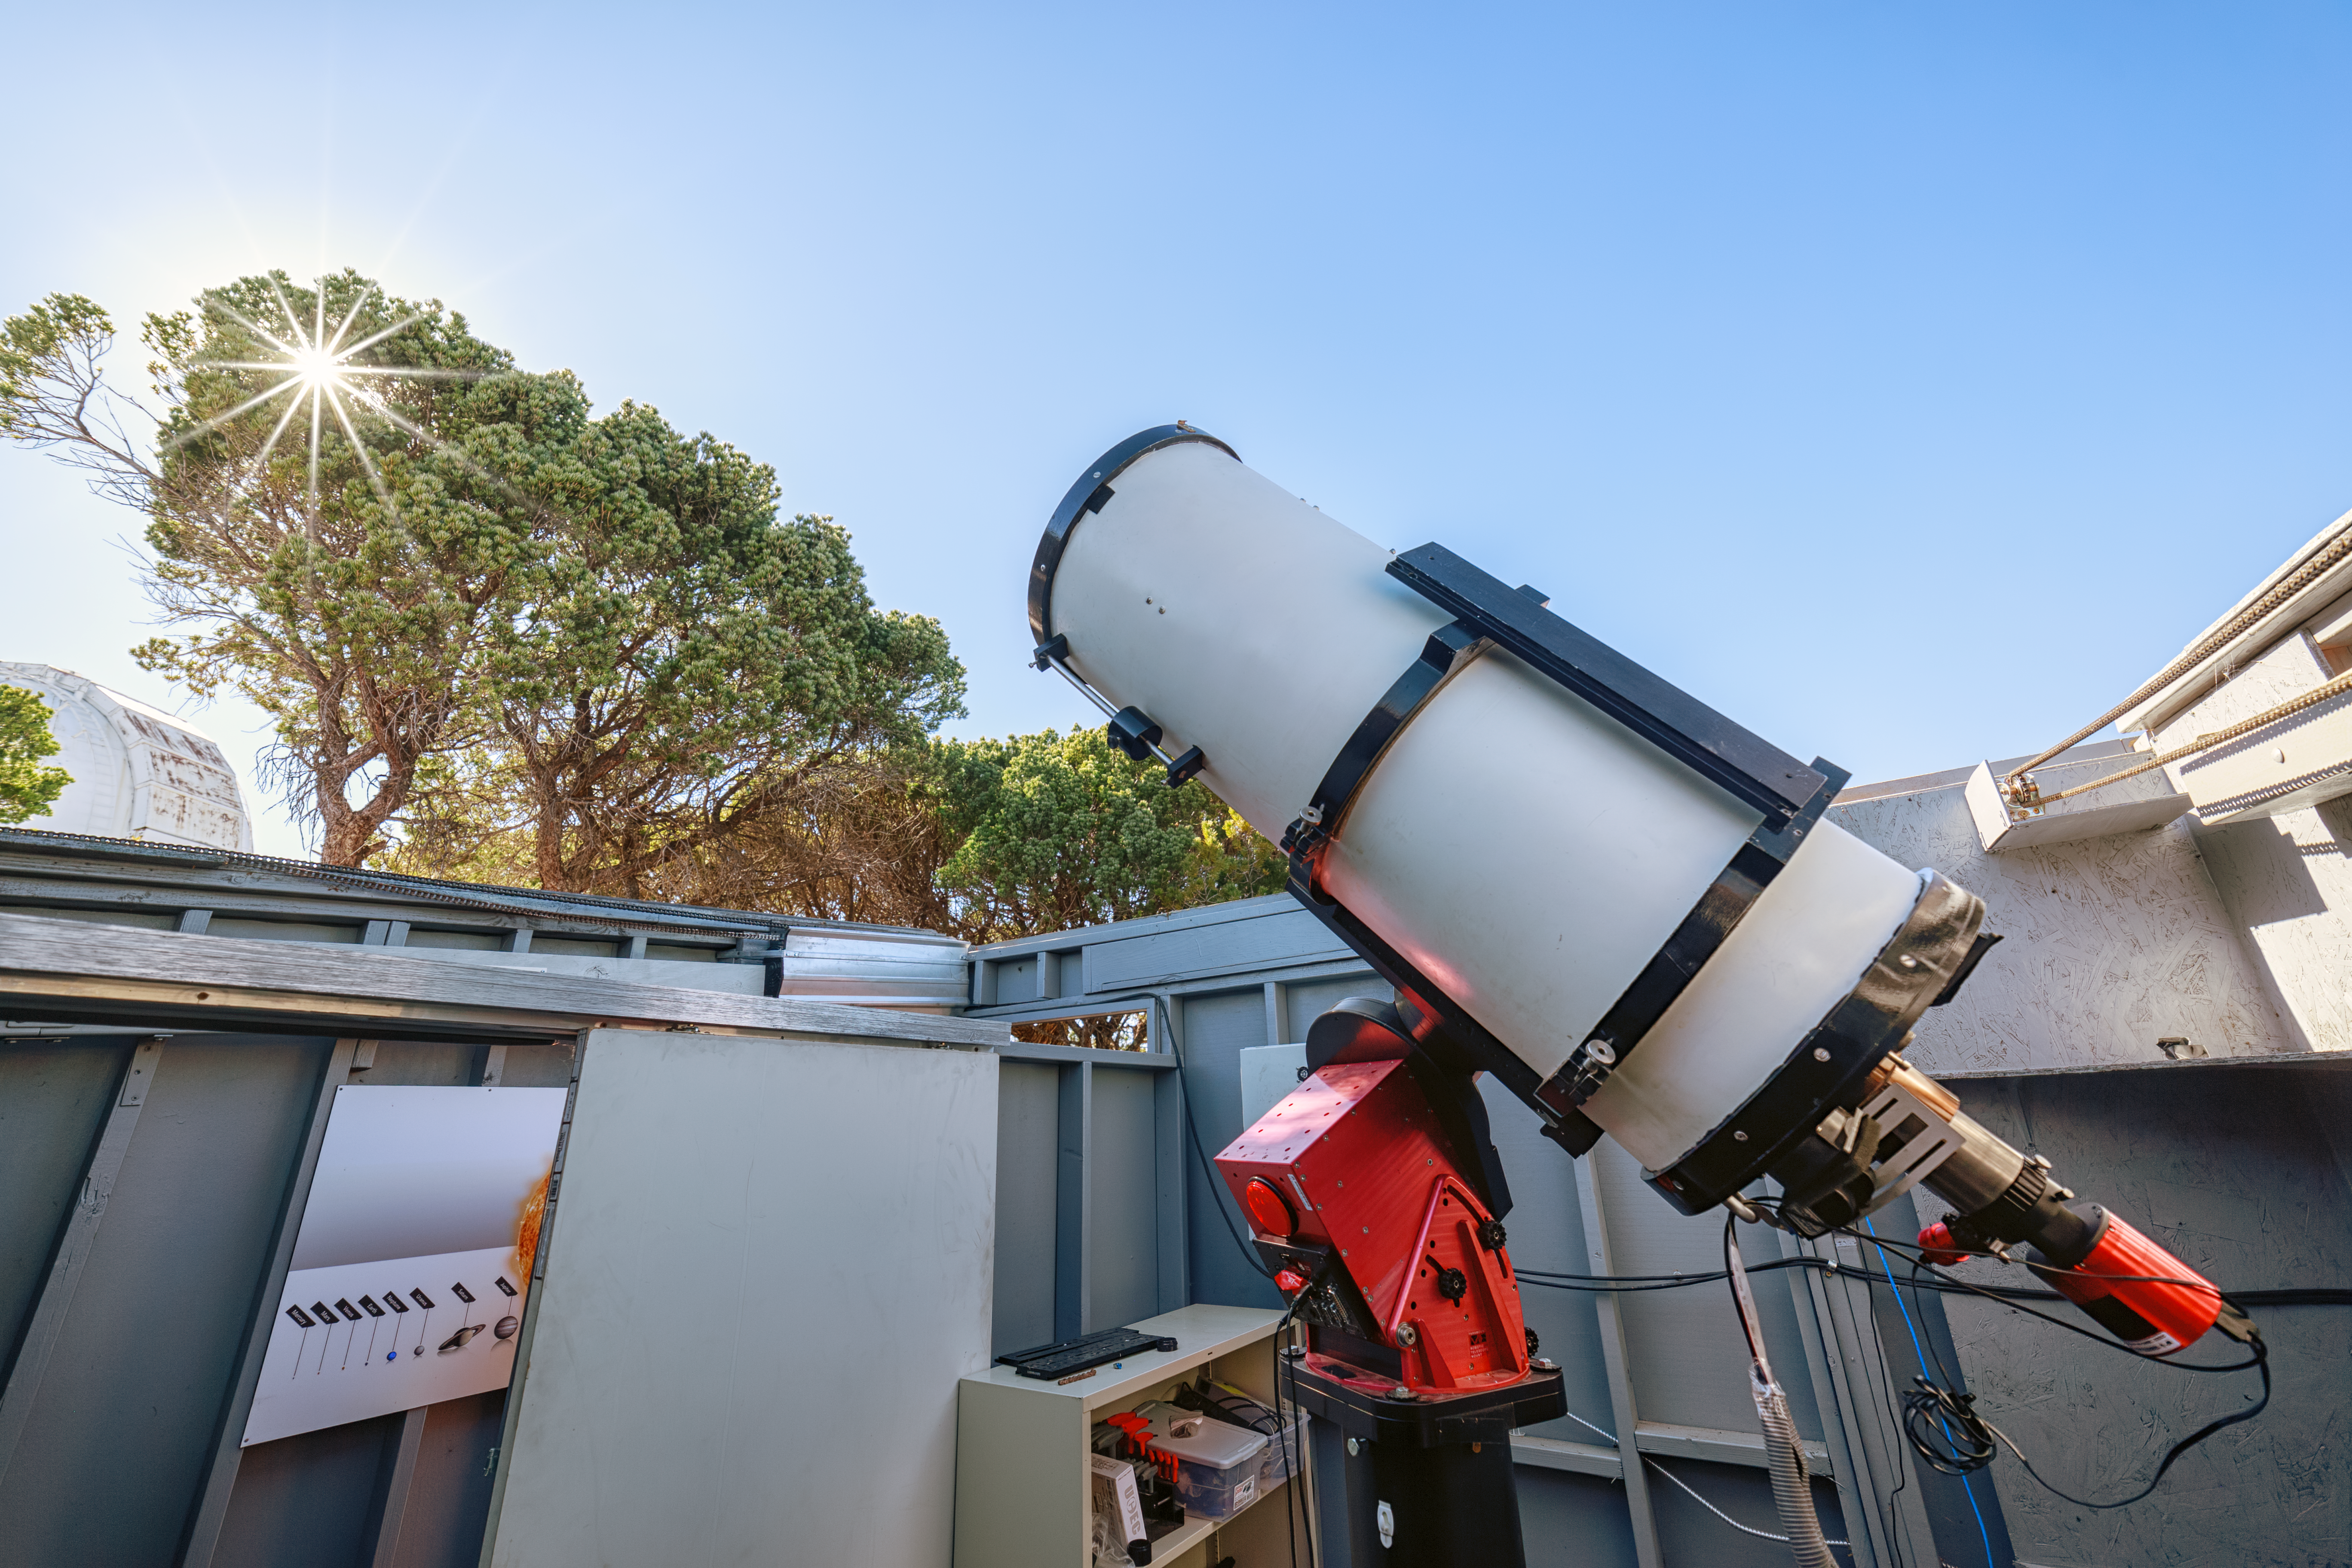

Daytime view of SOLARIO

Day-time view of SOLARIO.

Credit: KPNO/NOIRLab/AURA/NSF/P. Horálek